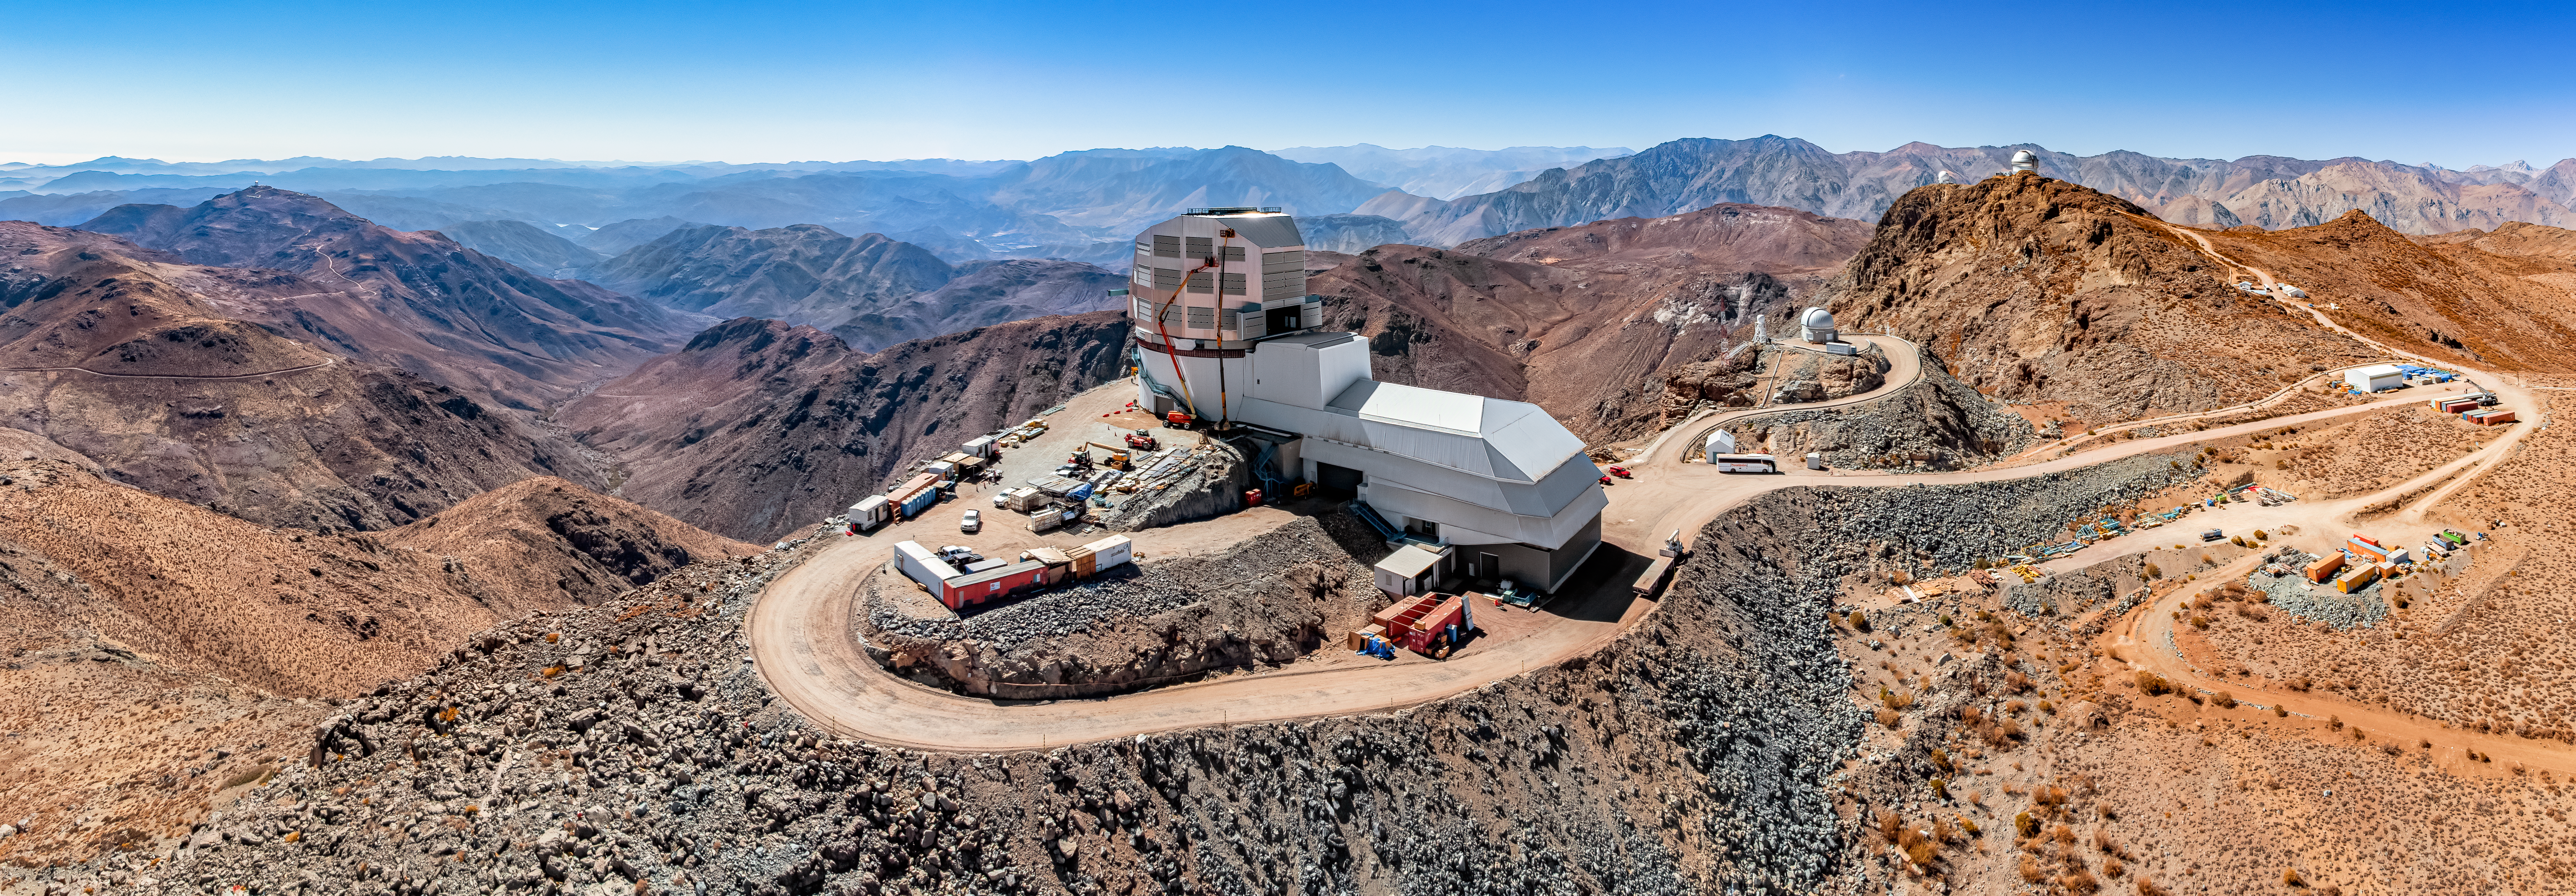

Rubin Observatory on Cerro Pachón

An aerial view of the Vera C. Rubin Observatory on Cerro Pachón in Chile.

Credit: NOIRLab/NSF/AURA/T. Matsopoulos